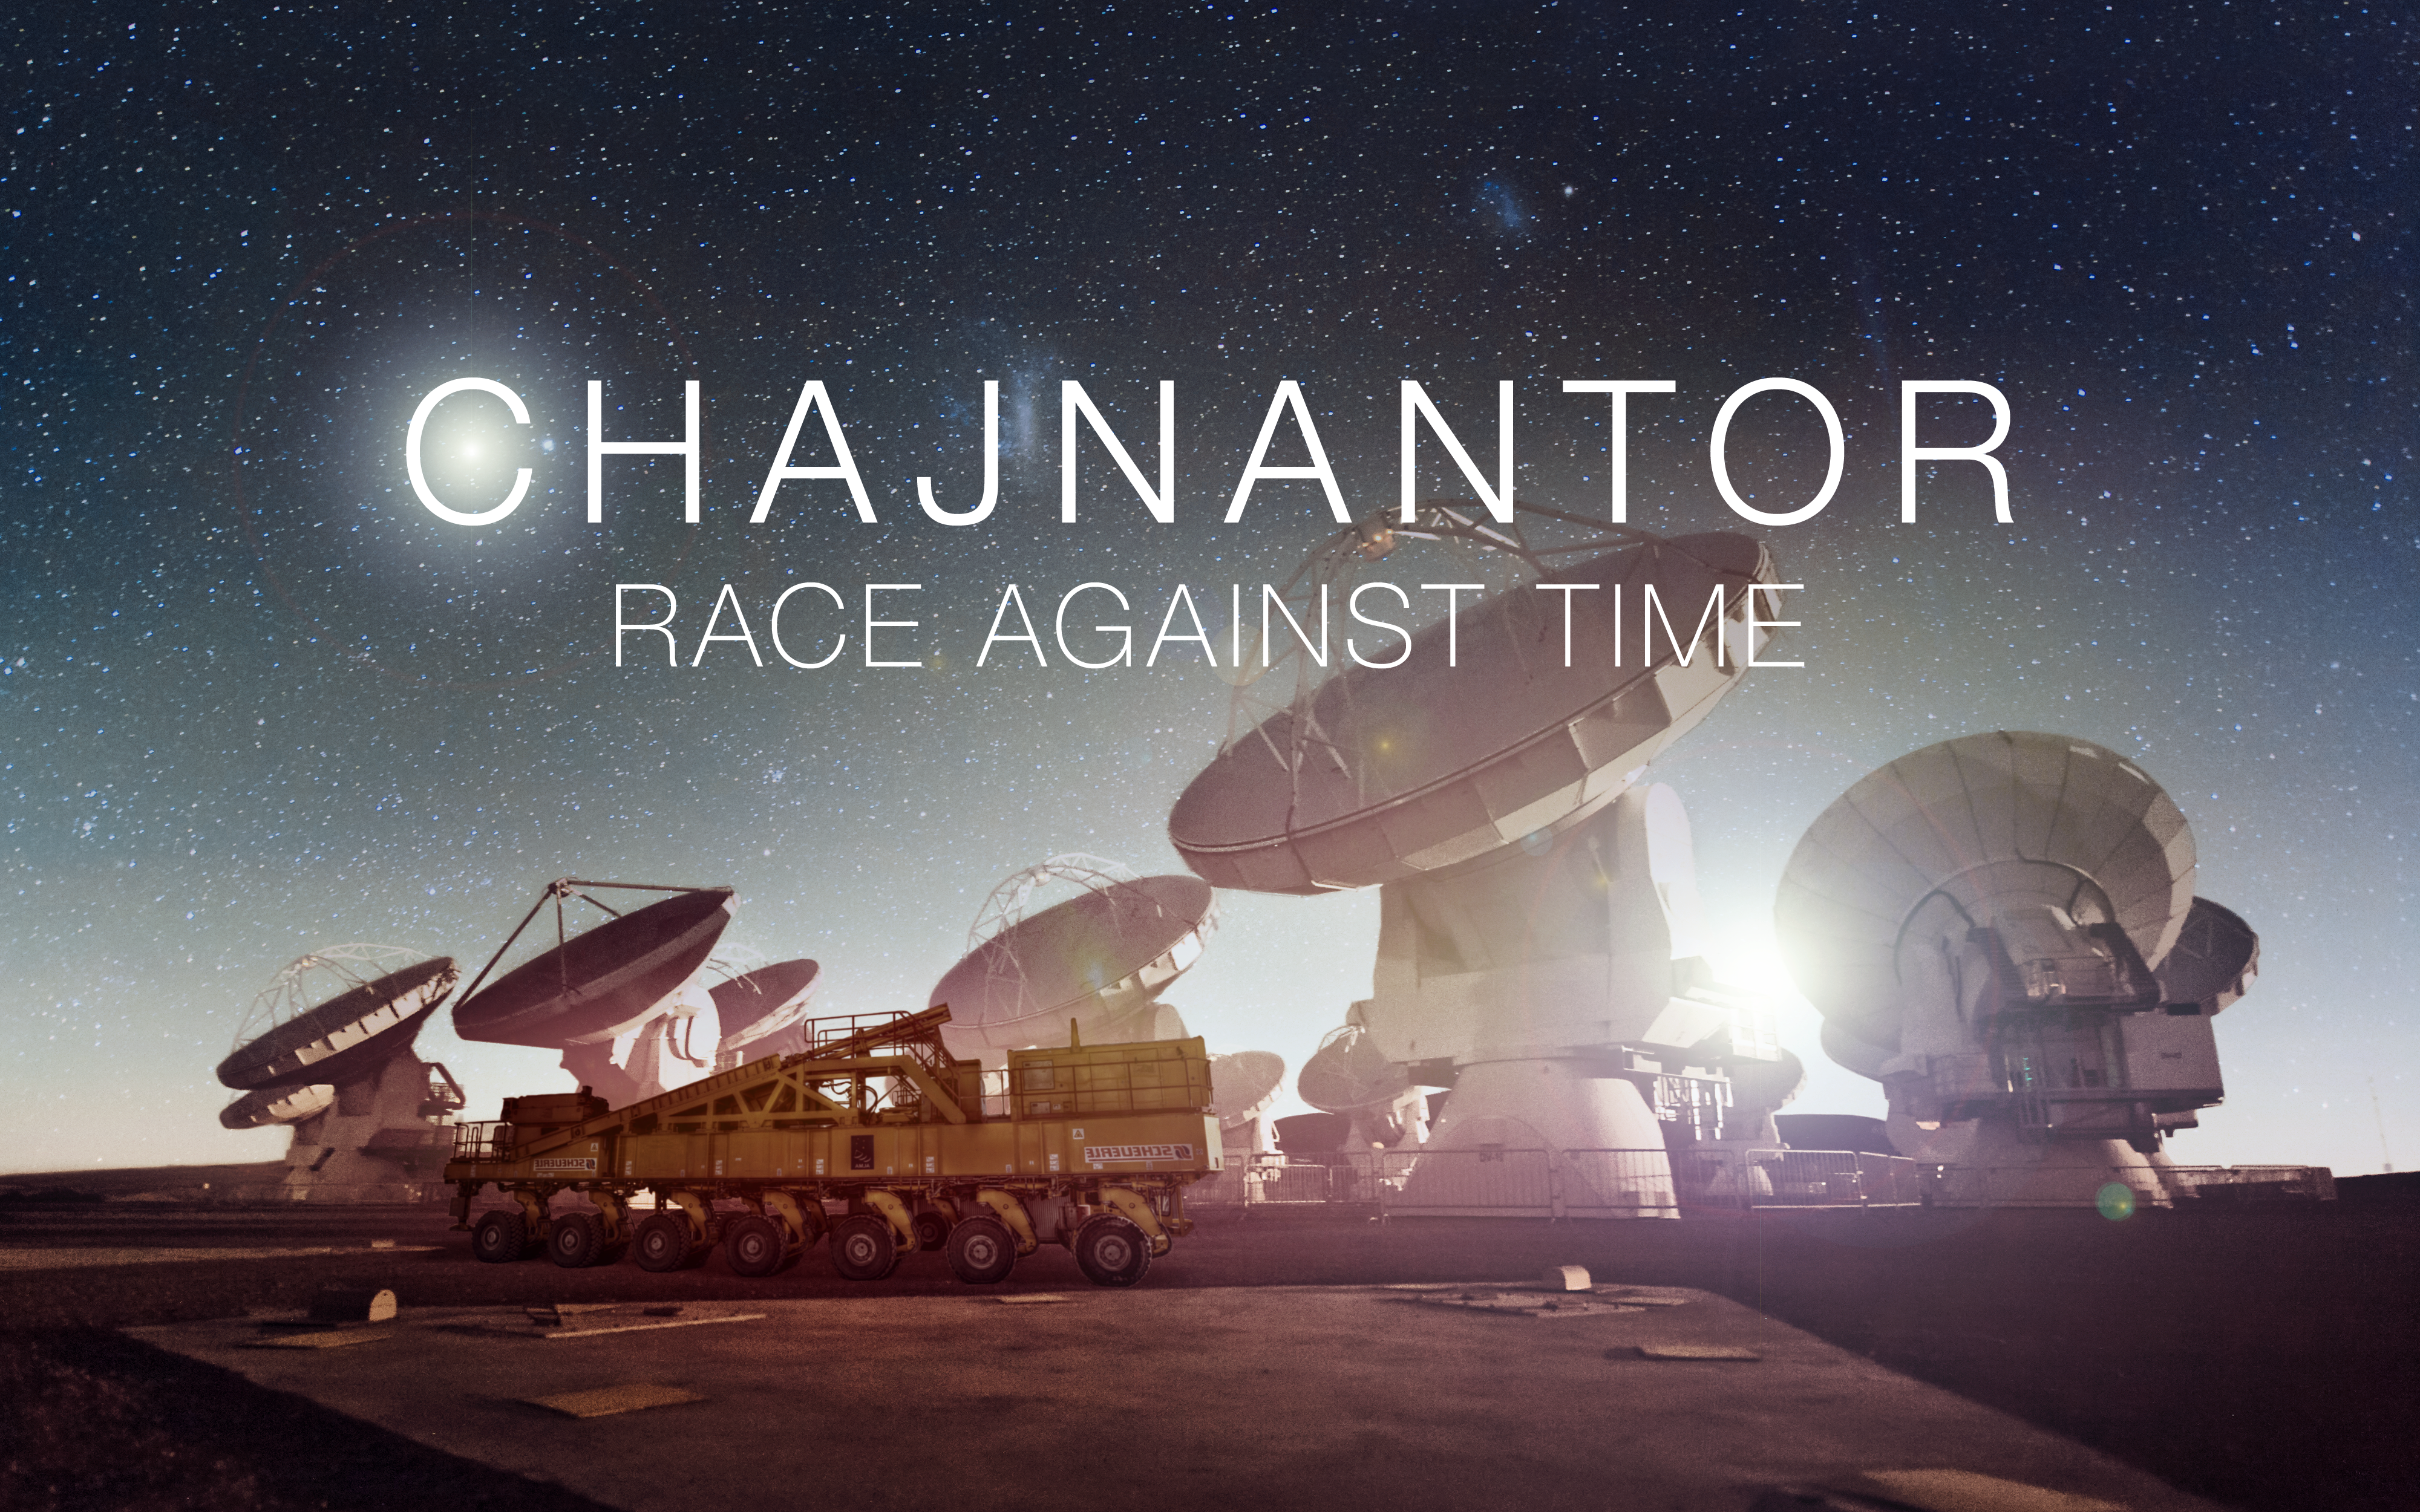

Splashscreen from Chajnantor: Race Against Time

A new game called Chajnantor: Race Against Time now gives you the chance to be at the controls of an ALMA transporter and to explore the top of the Chajnantor Plateau. Race the 130-tonne behemoths against the clock, or against another player, to try to successfully place the ALMA antennas at the required locations. Play Chajnantor: Race Against Time in your web browser here as a Unity-based game.

Credit: Juan Antonio Marrero Hernández/ESO